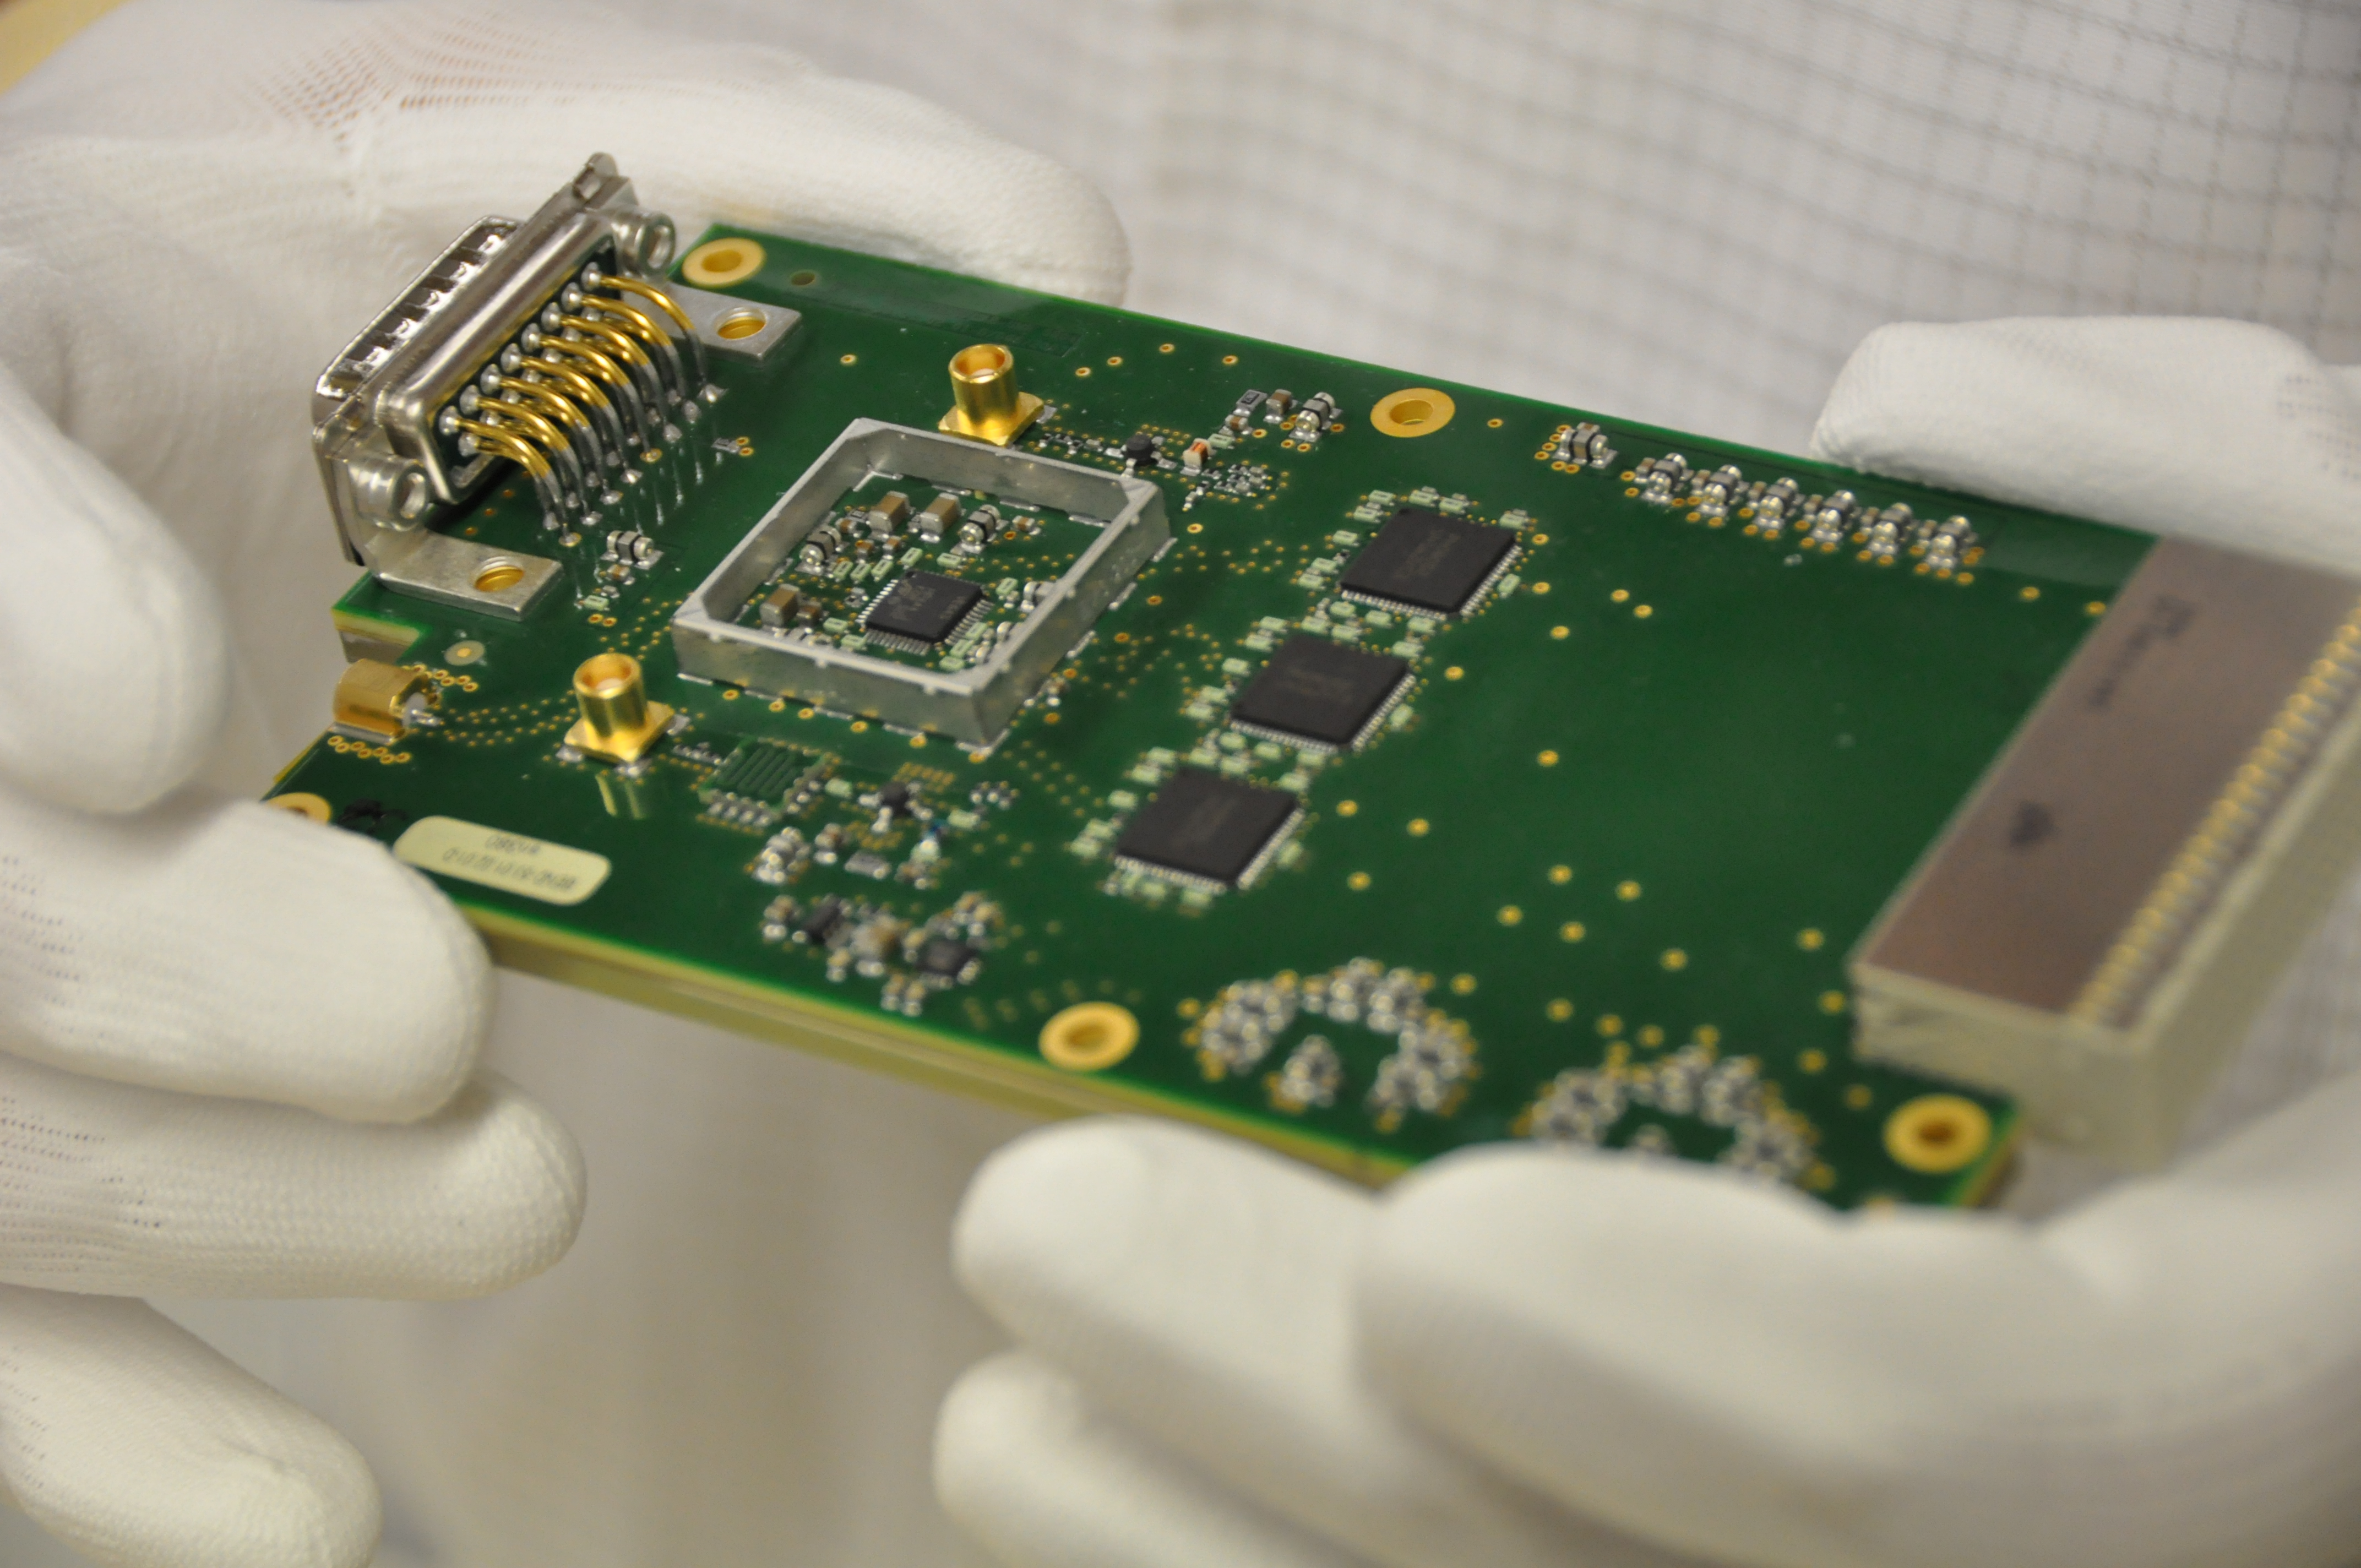

Prototype of the digitizer used by ALMA

Prototype of the digitizer used by ALMA. The digitizer is a device that converts the analog signals produced by the Front End into digital signals that can be processed by the Correlator. These are located inside the antennas in the digital rack.

Credit: ALMA (ESO / NAOJ / NRAO)